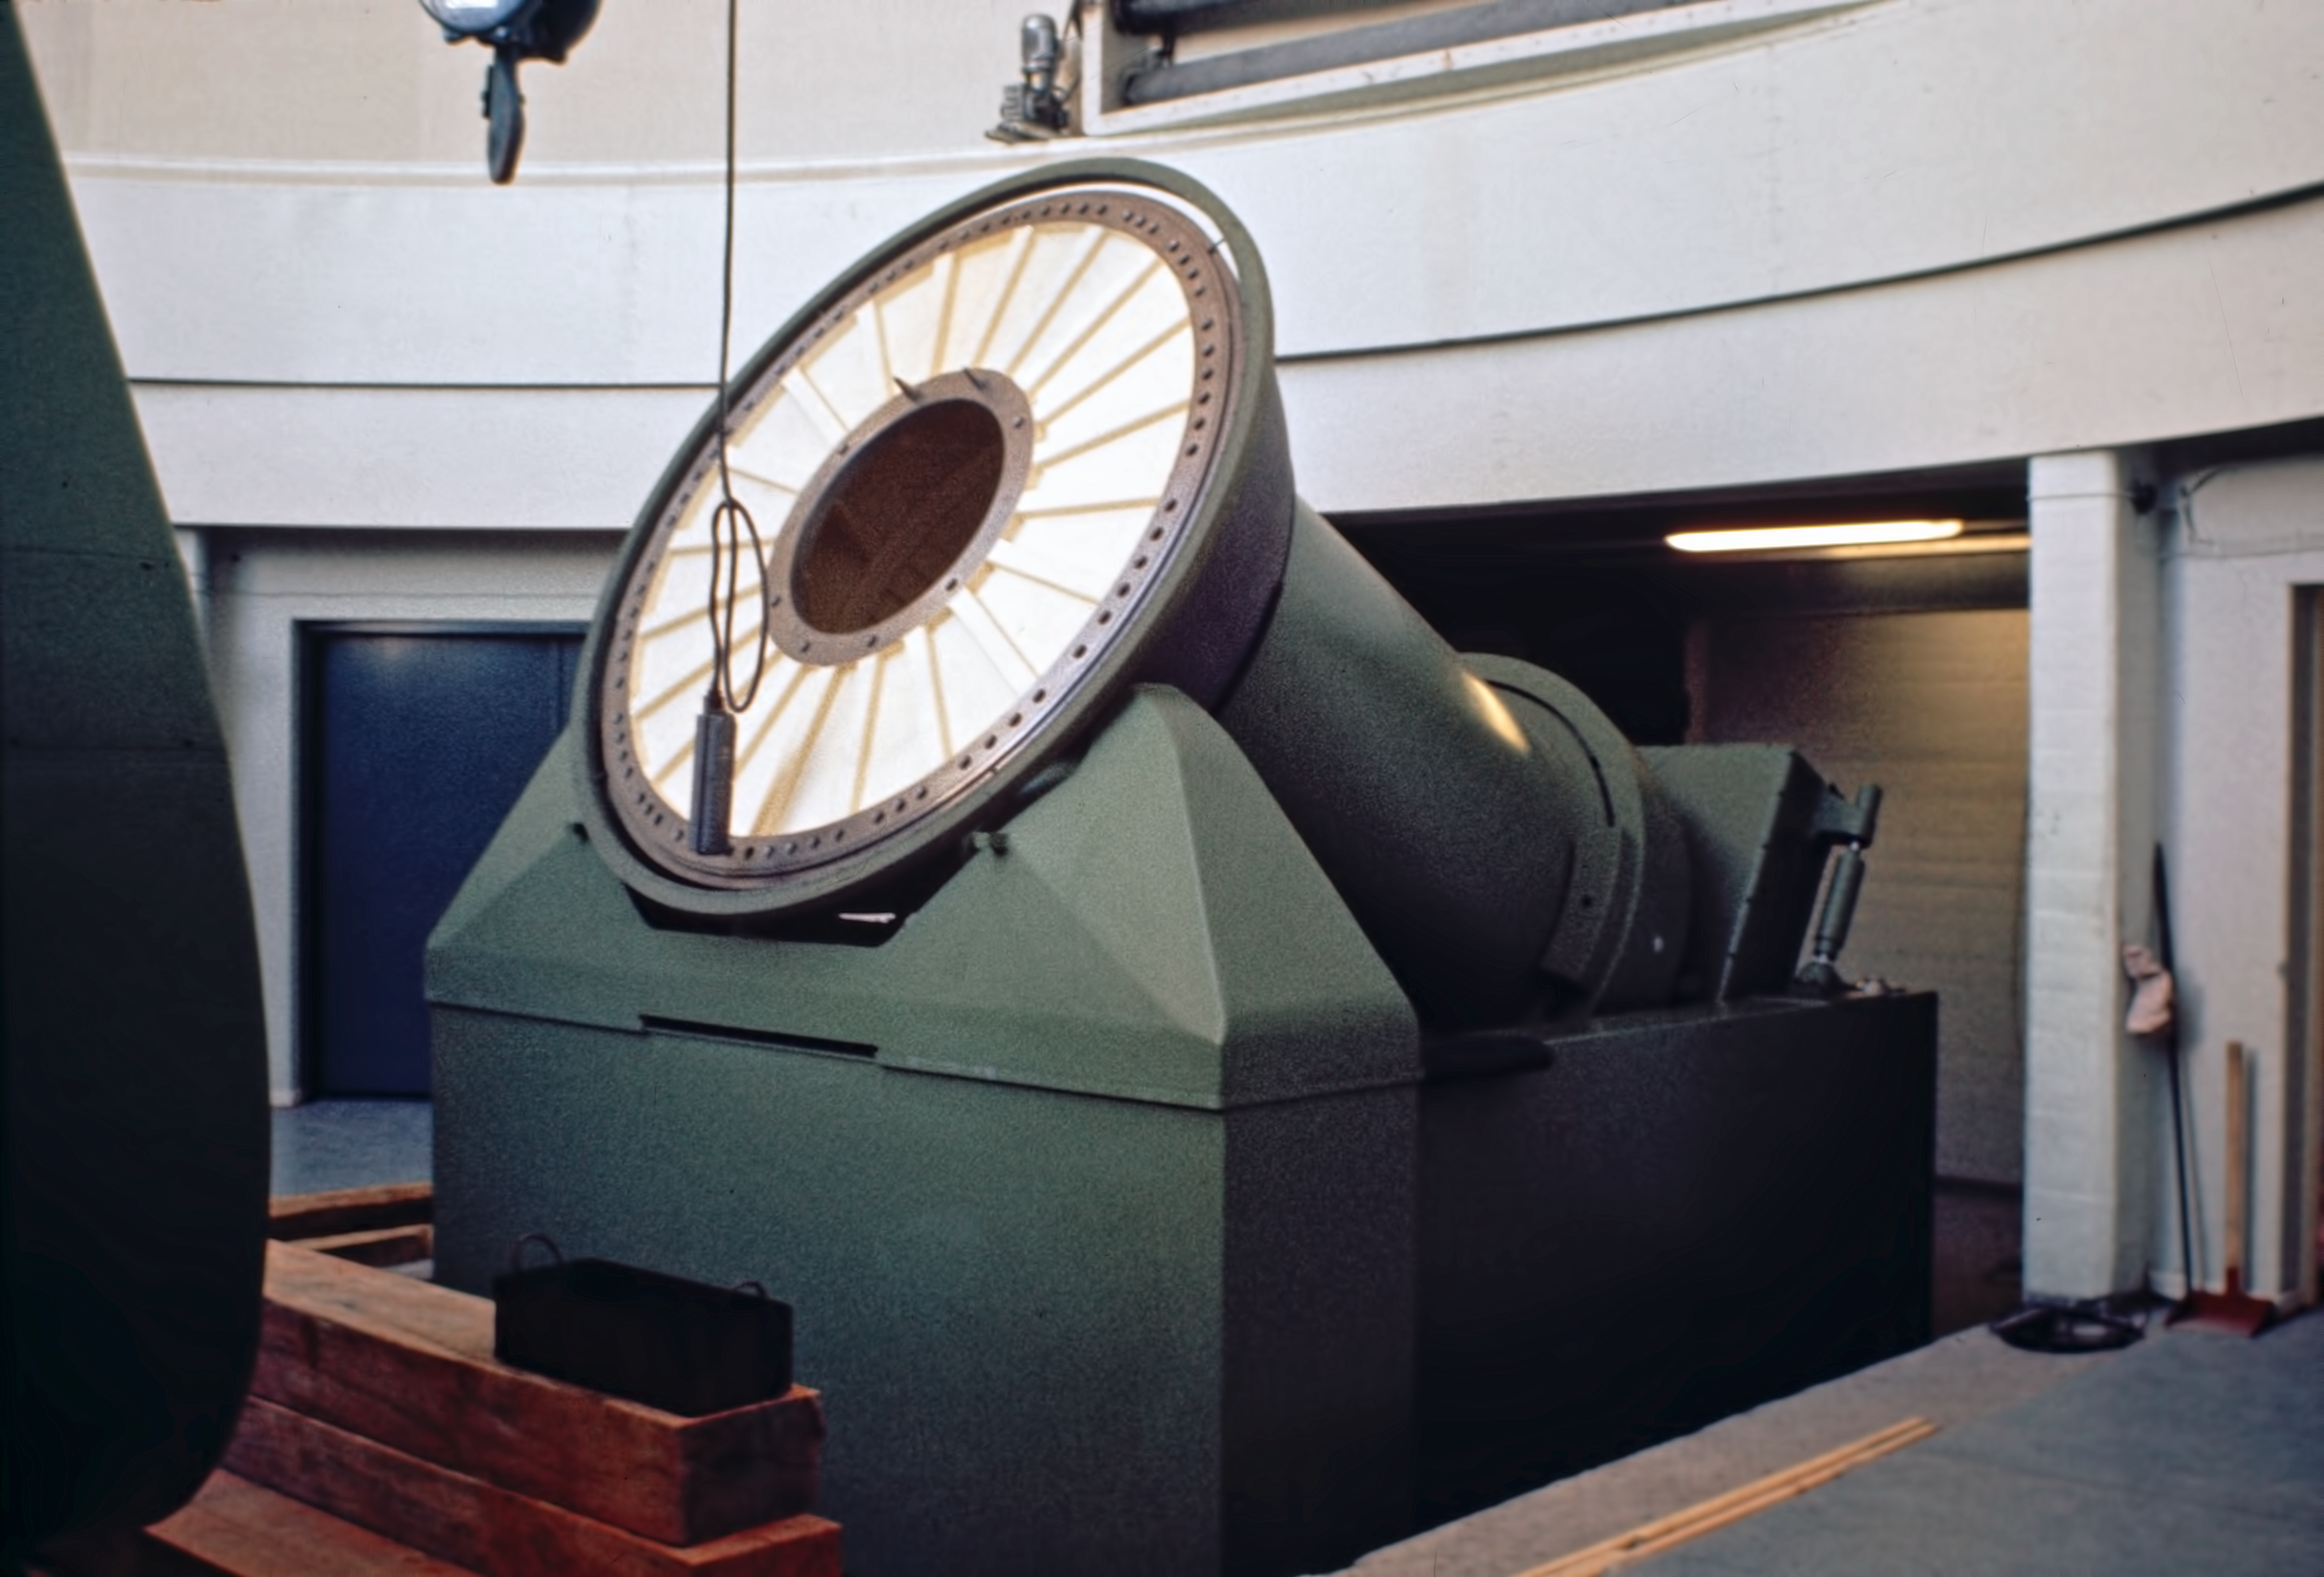

Mount of the ESO 1-metre Schmidt telescope

The axis mount of the ESO 1-metre Schmidt Telescope, under construction at La Silla observatory, in autumn 1971.

Credit: ESO